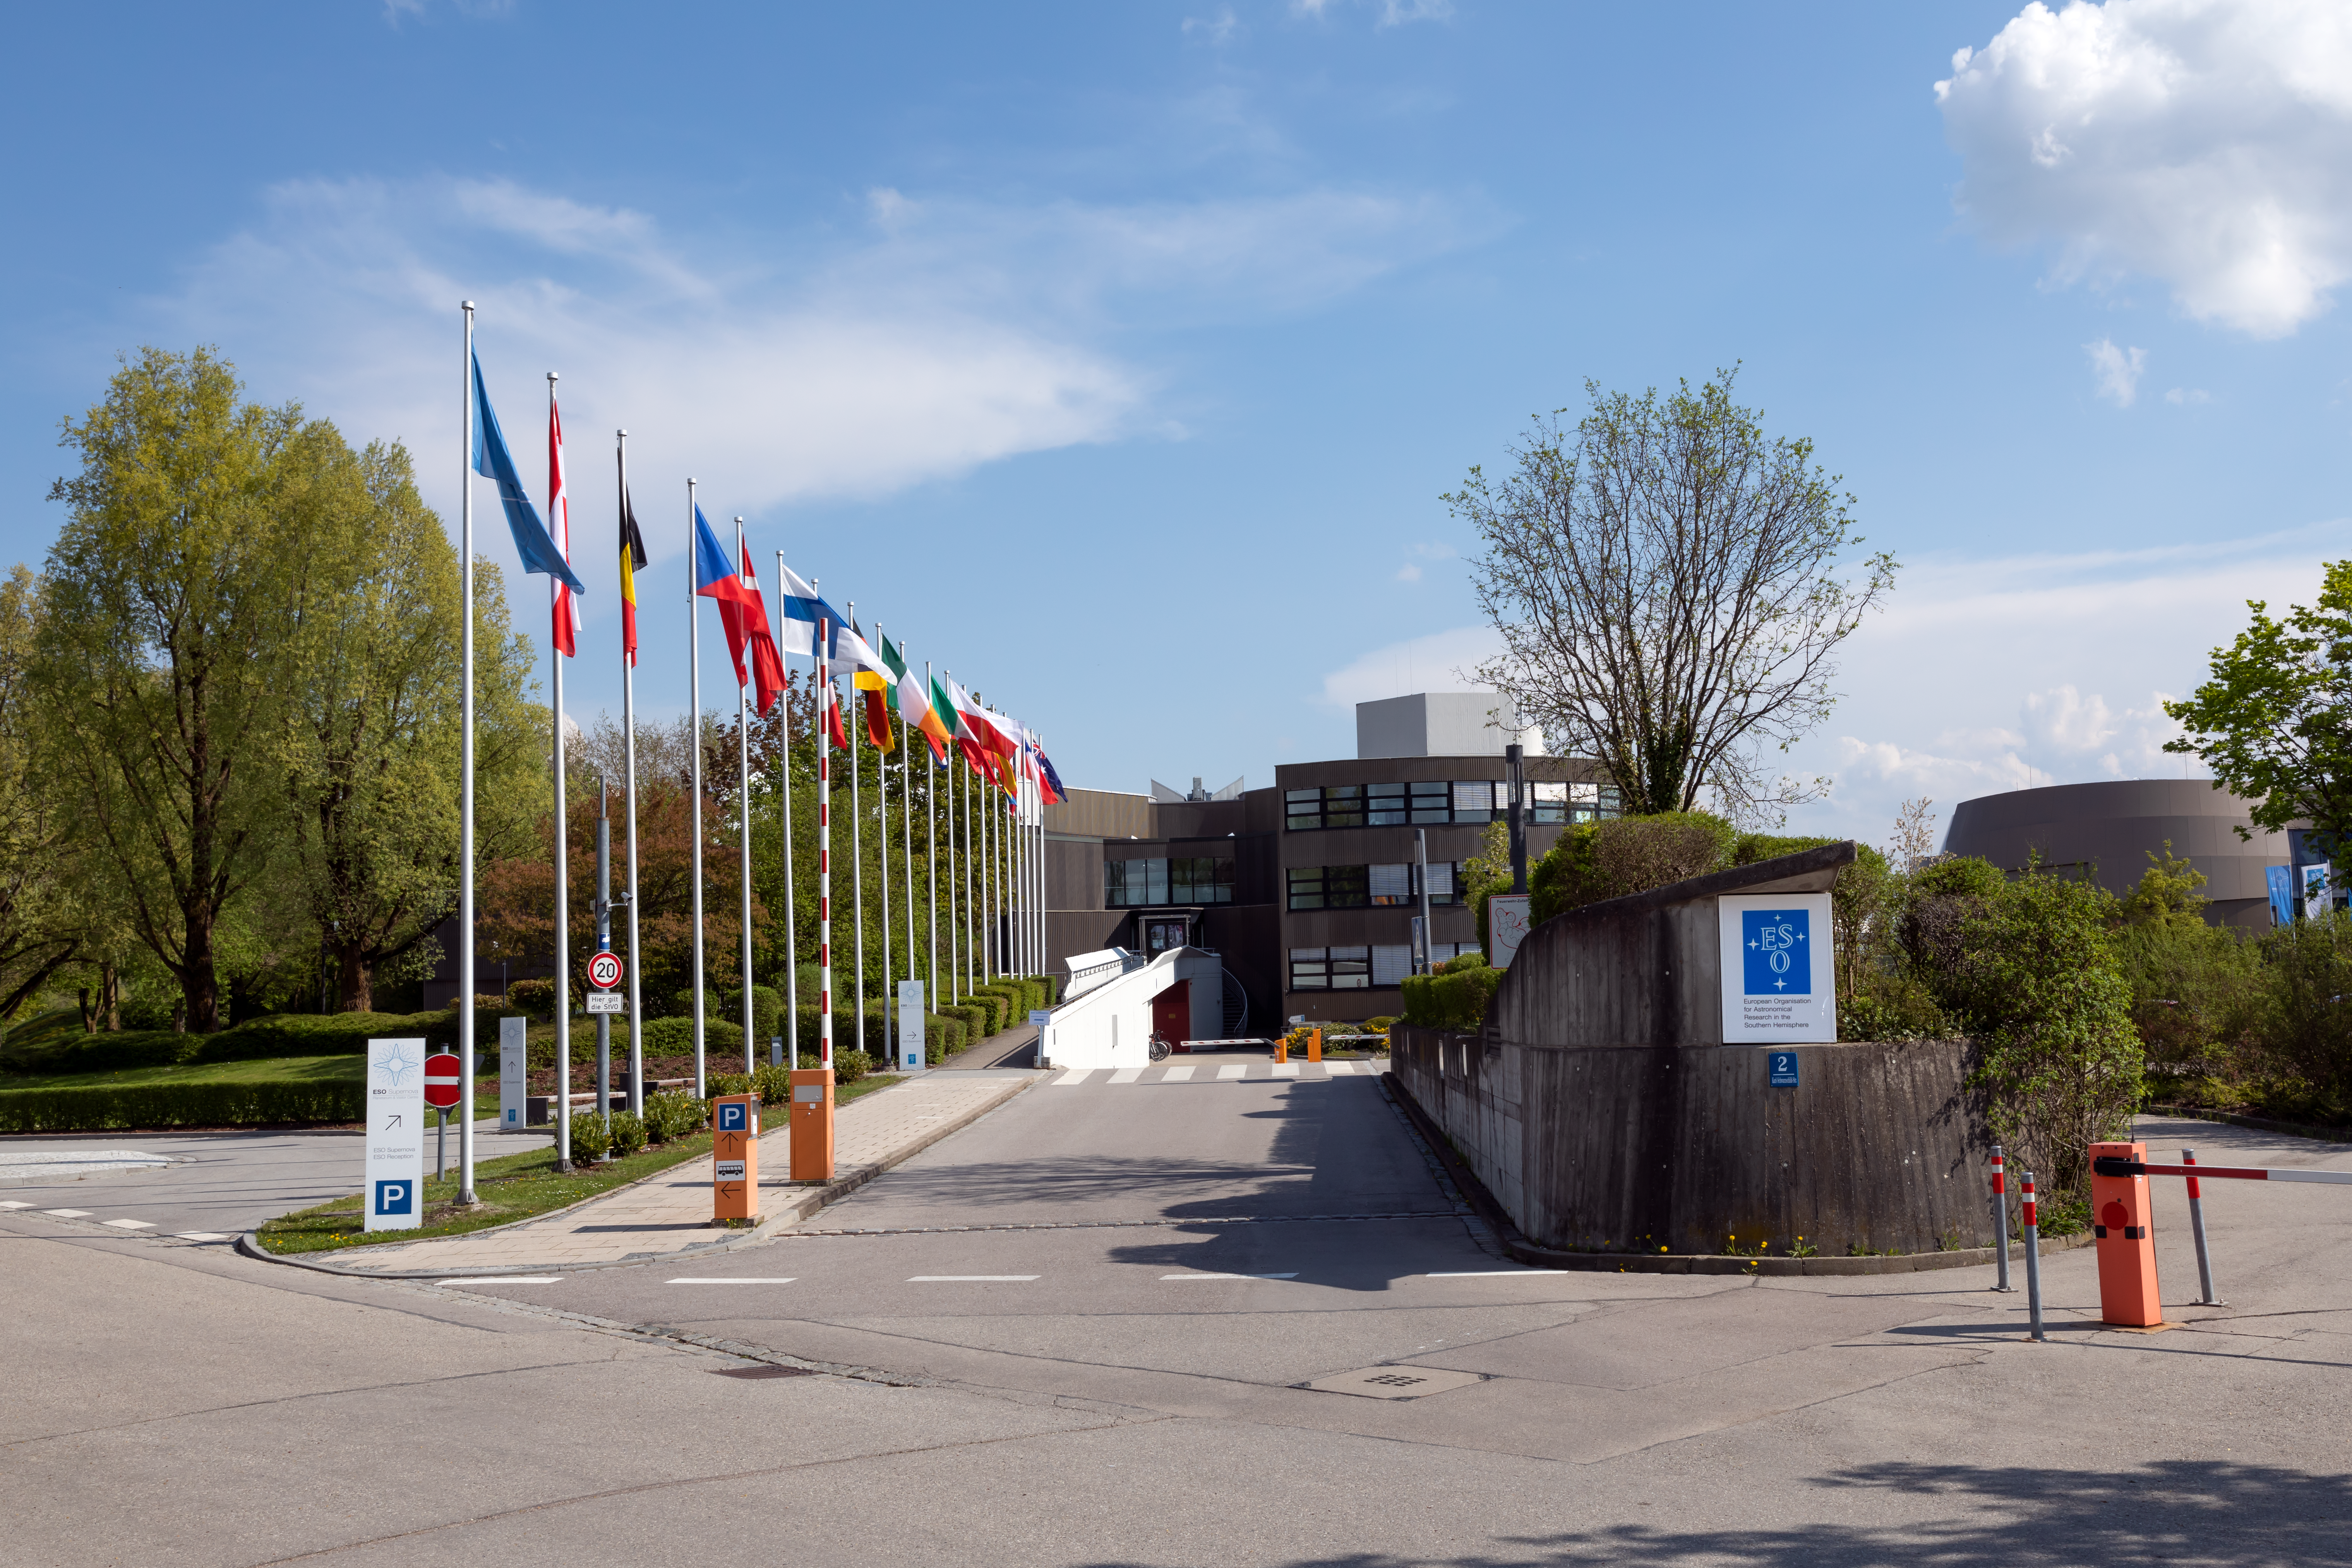

Flags at ESO Headquarters

The blue flag of the European Southern Observatory (ESO), followed by the flags of ESO’s Member States, fly in front of ESO’s Headquarters, located in Garching, near Munich, Germany.

This image was obtained in early 2022.

Credit: ESO